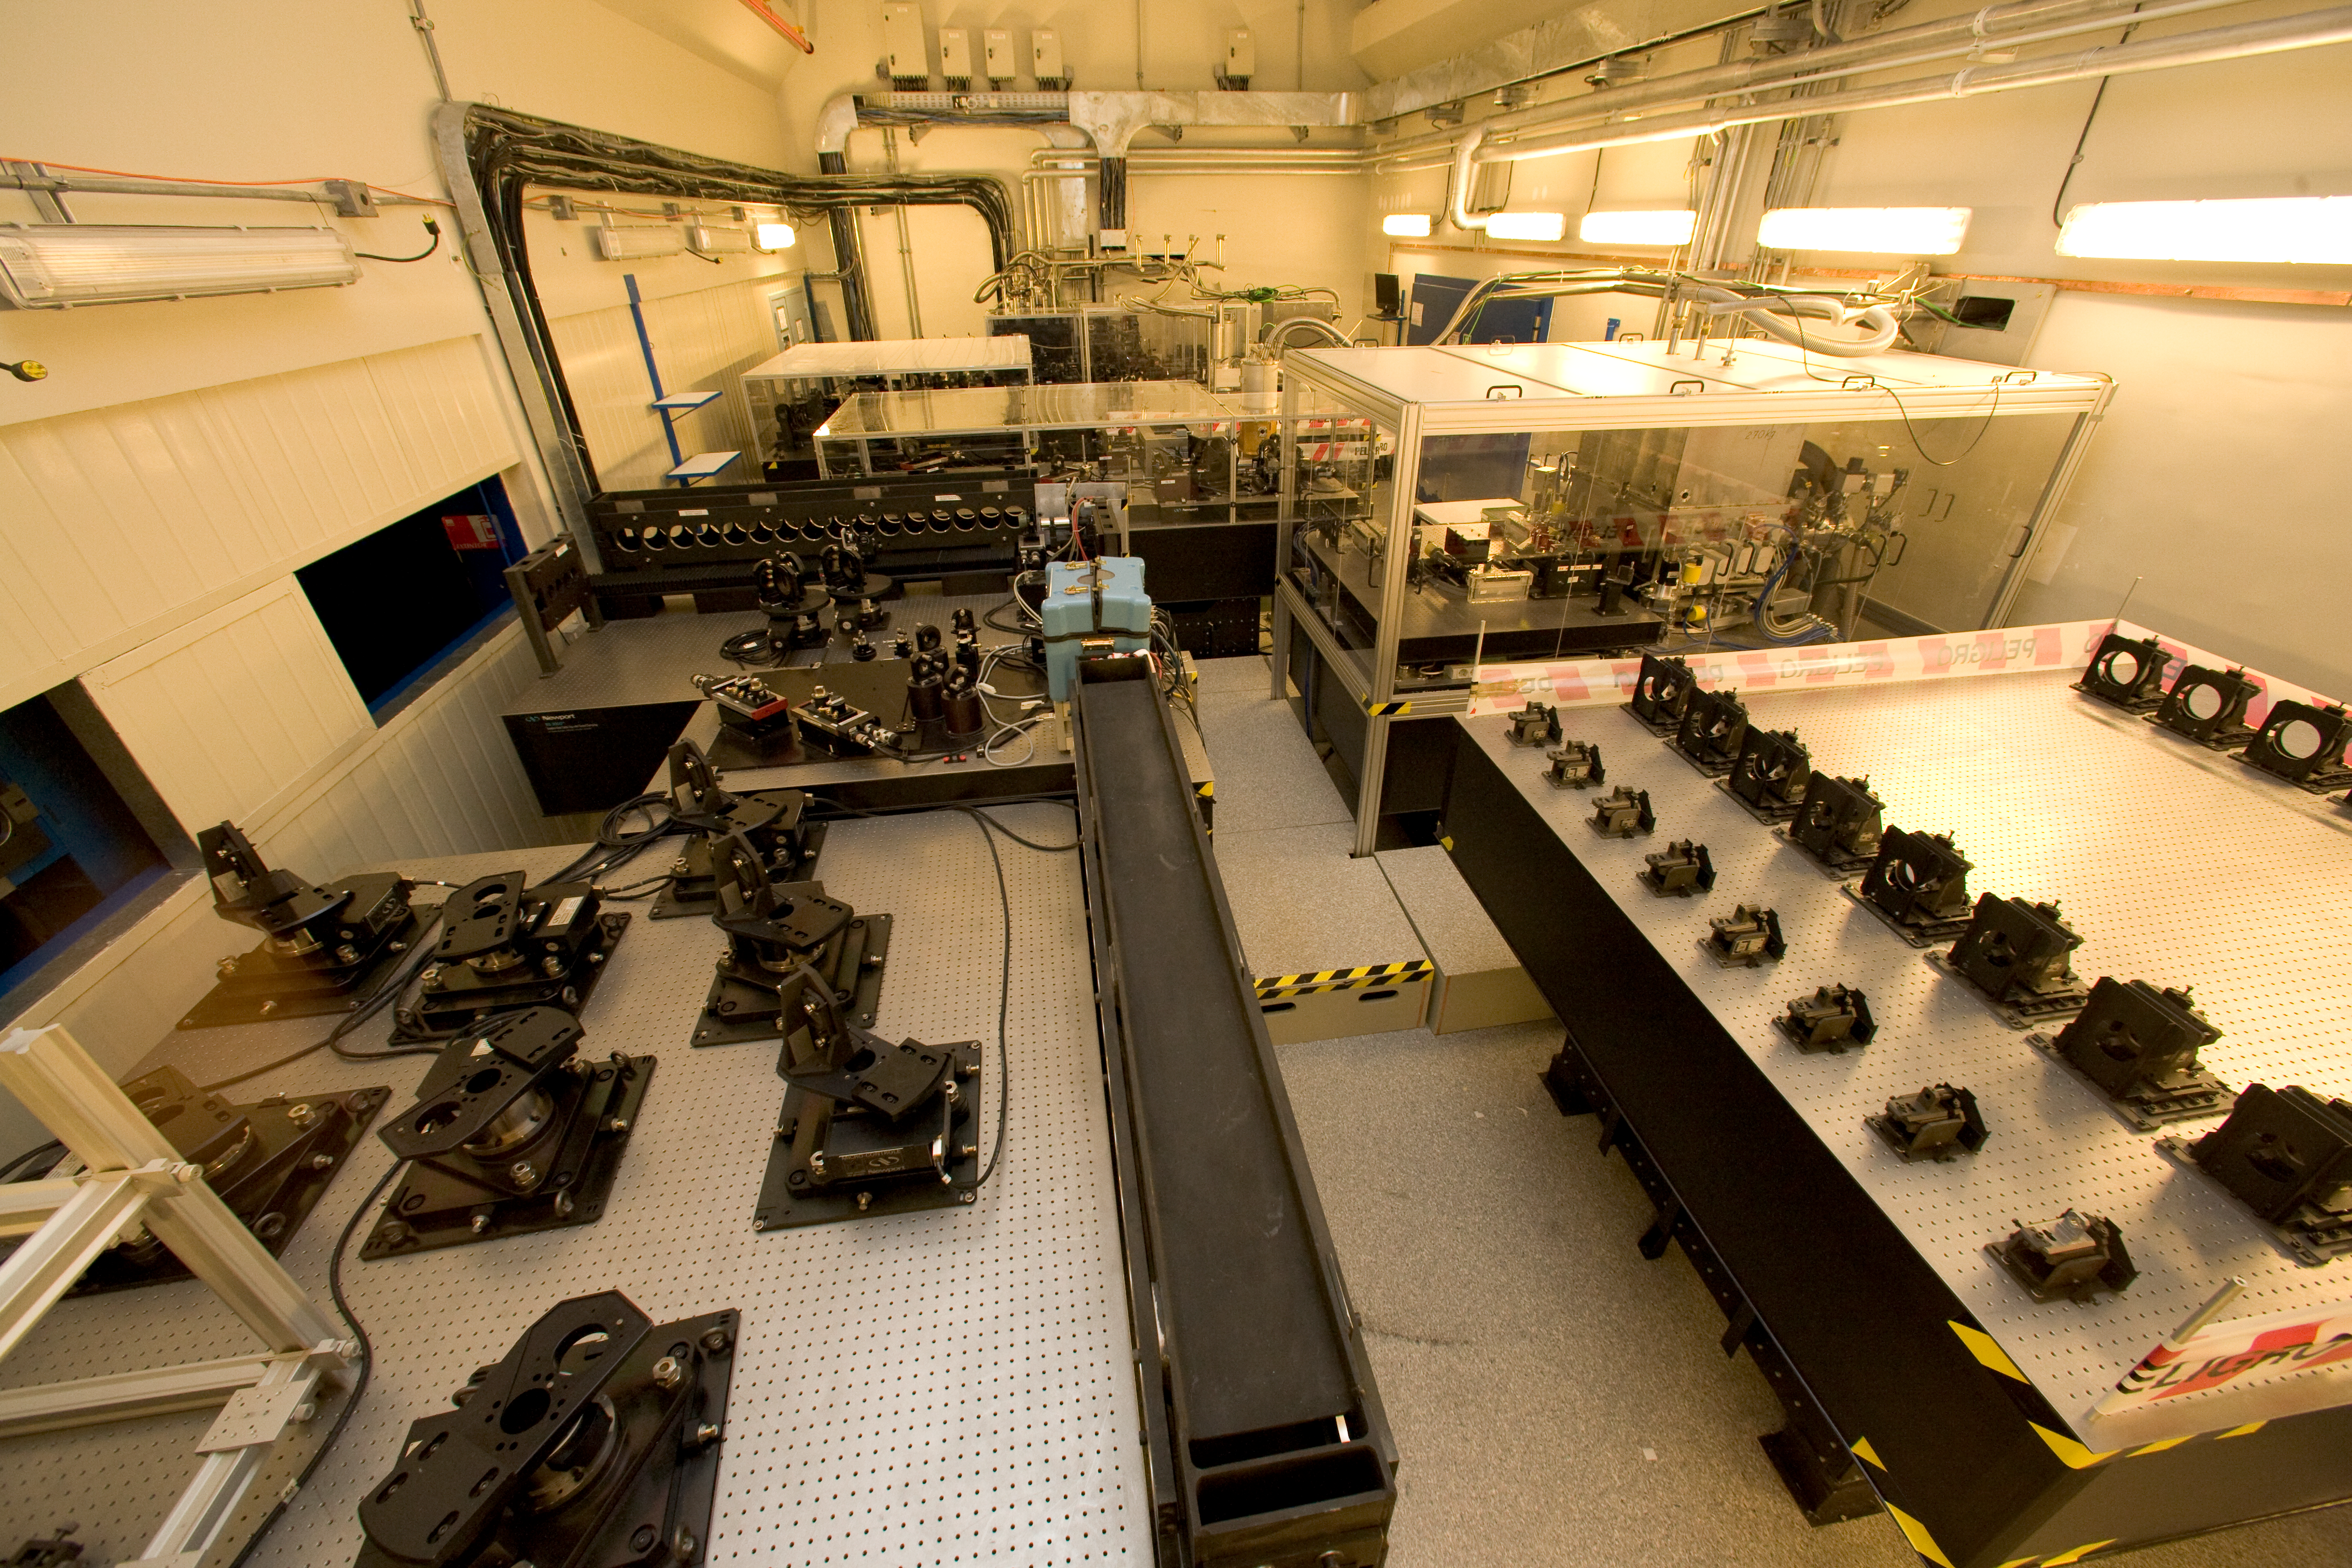

VLTI lab

The light from several telescopes –either the 8.2m UTs or the 1.8m ATs- can be combined so to reveal details much smaller than those visible by a single telescope. This technique is the interferometry, converting the VLT into VLTI. This image shows the laboratory where the light from the telescopes is actually combined.

Credit: ESO/H.H.Heyer